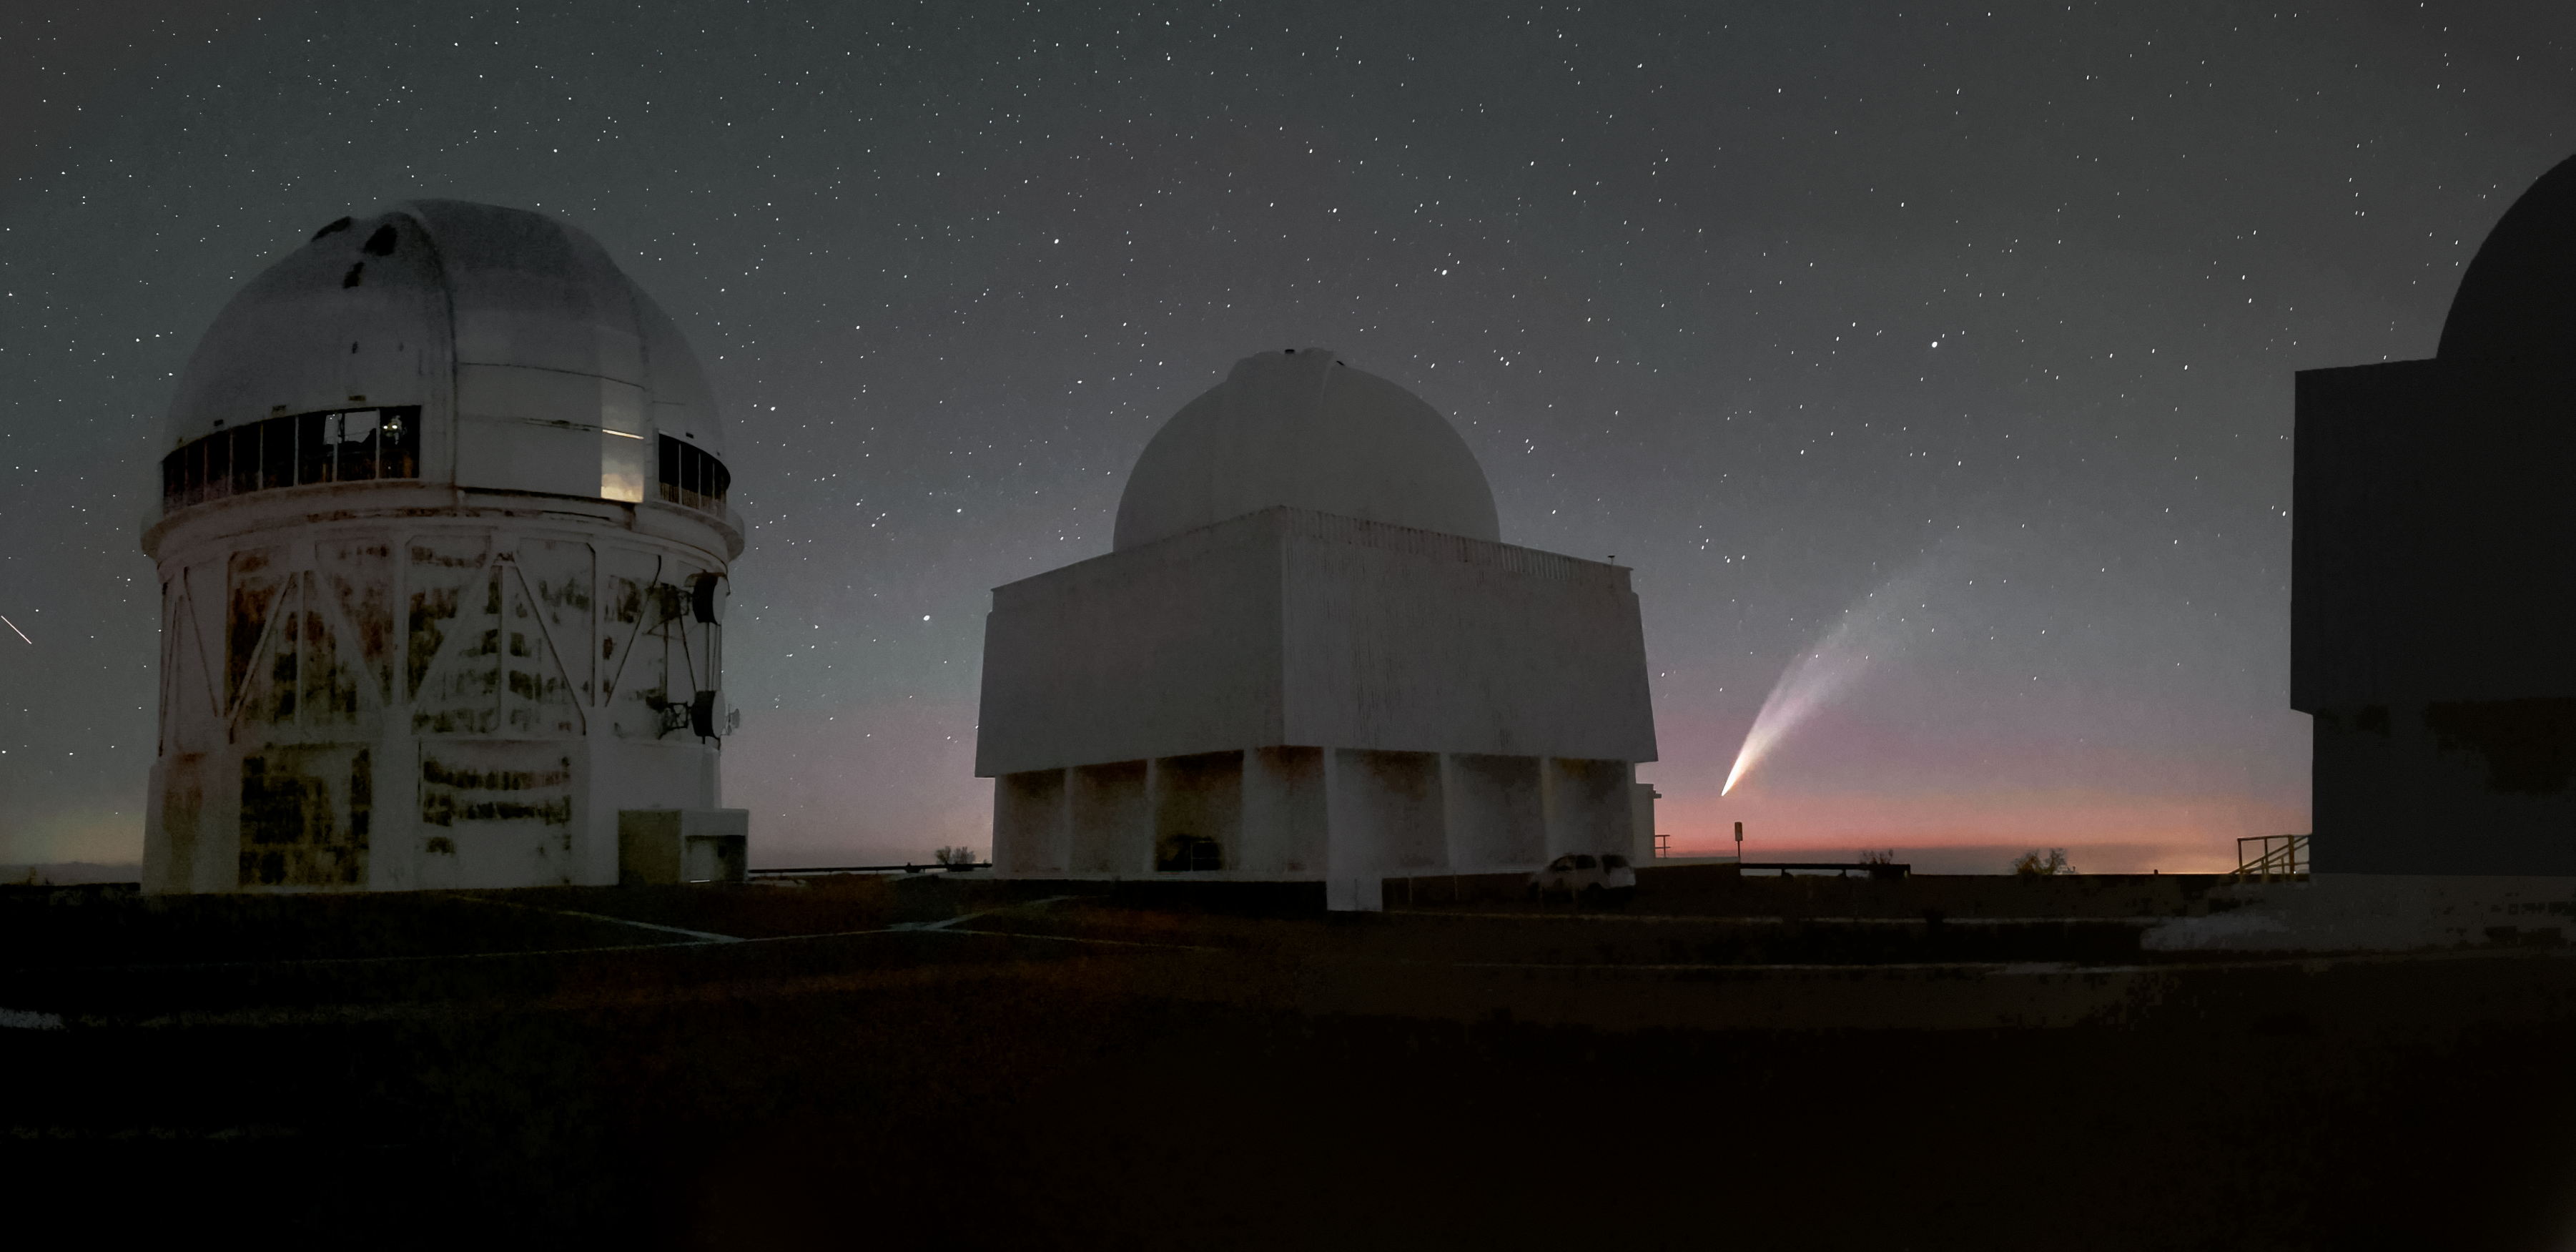

Comet C/2024 G3 (Atlas)

This image of Comet C/2024 G3 (Atlas) was captured at NSF Cerro Tololo Inter-American Observatory on Cerro Tololo in Chile. The Víctor M. Blanco 4-meter Telescope is on the left, and the SMARTS–GSU 1.5-meter Telescope is in the center.

Credit: CTIO/NOIRLab/NSF/AURA/D. Rojas